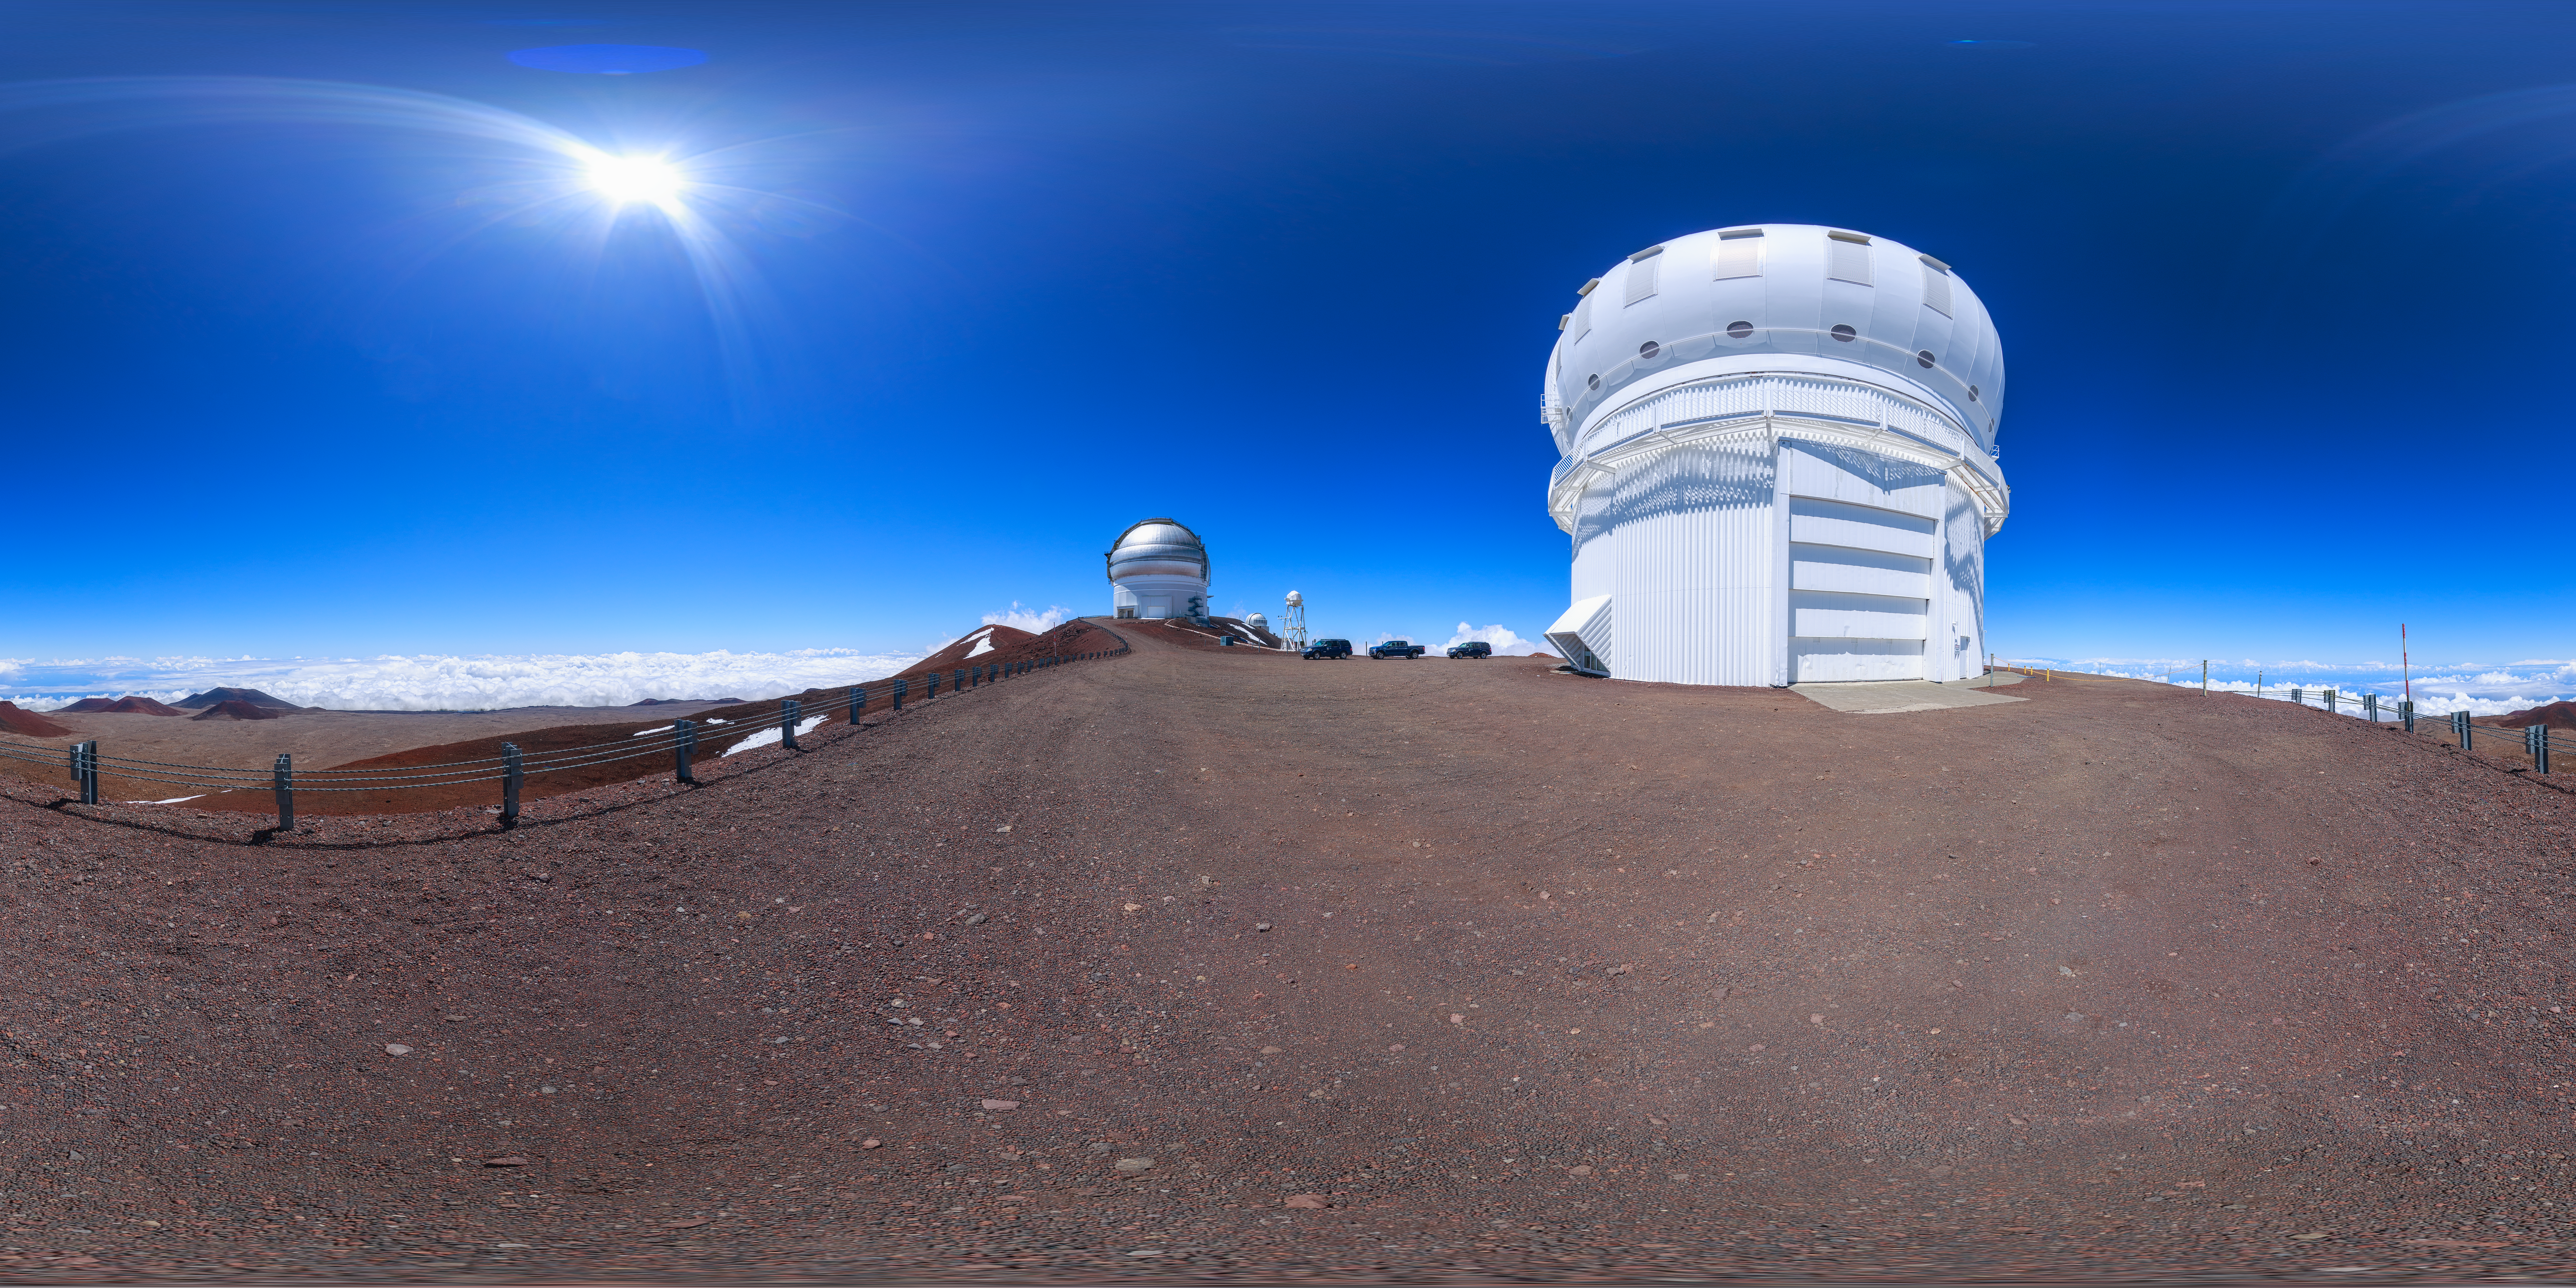

Gemini North Maunakea Panorama

A 360-degree panorama view of the Gemini North telescope, part of the International Gemini Observatory, a program of NSF NOIRLab.

Credit: NOIRLab/AURA/NSF/P. Horálek